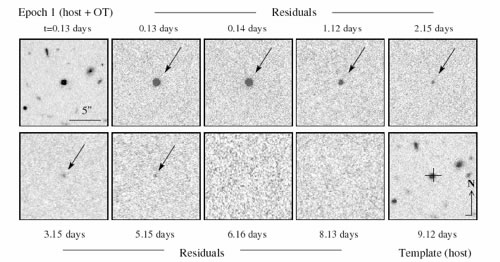

Residual image of the optical afterglow of GRB 051221a

Residual image of the optical afterglow (r'-band from GMOS-North) of GRB 051221a highlighted by image subtraction techniques. The position of the afterglow (cross, template image) is offset by 0.12 +/- 0.04 arcseconds with respect to the host galaxy's center.

Credit: International Gemini Observatory/NOIRLab/NSF/AURA